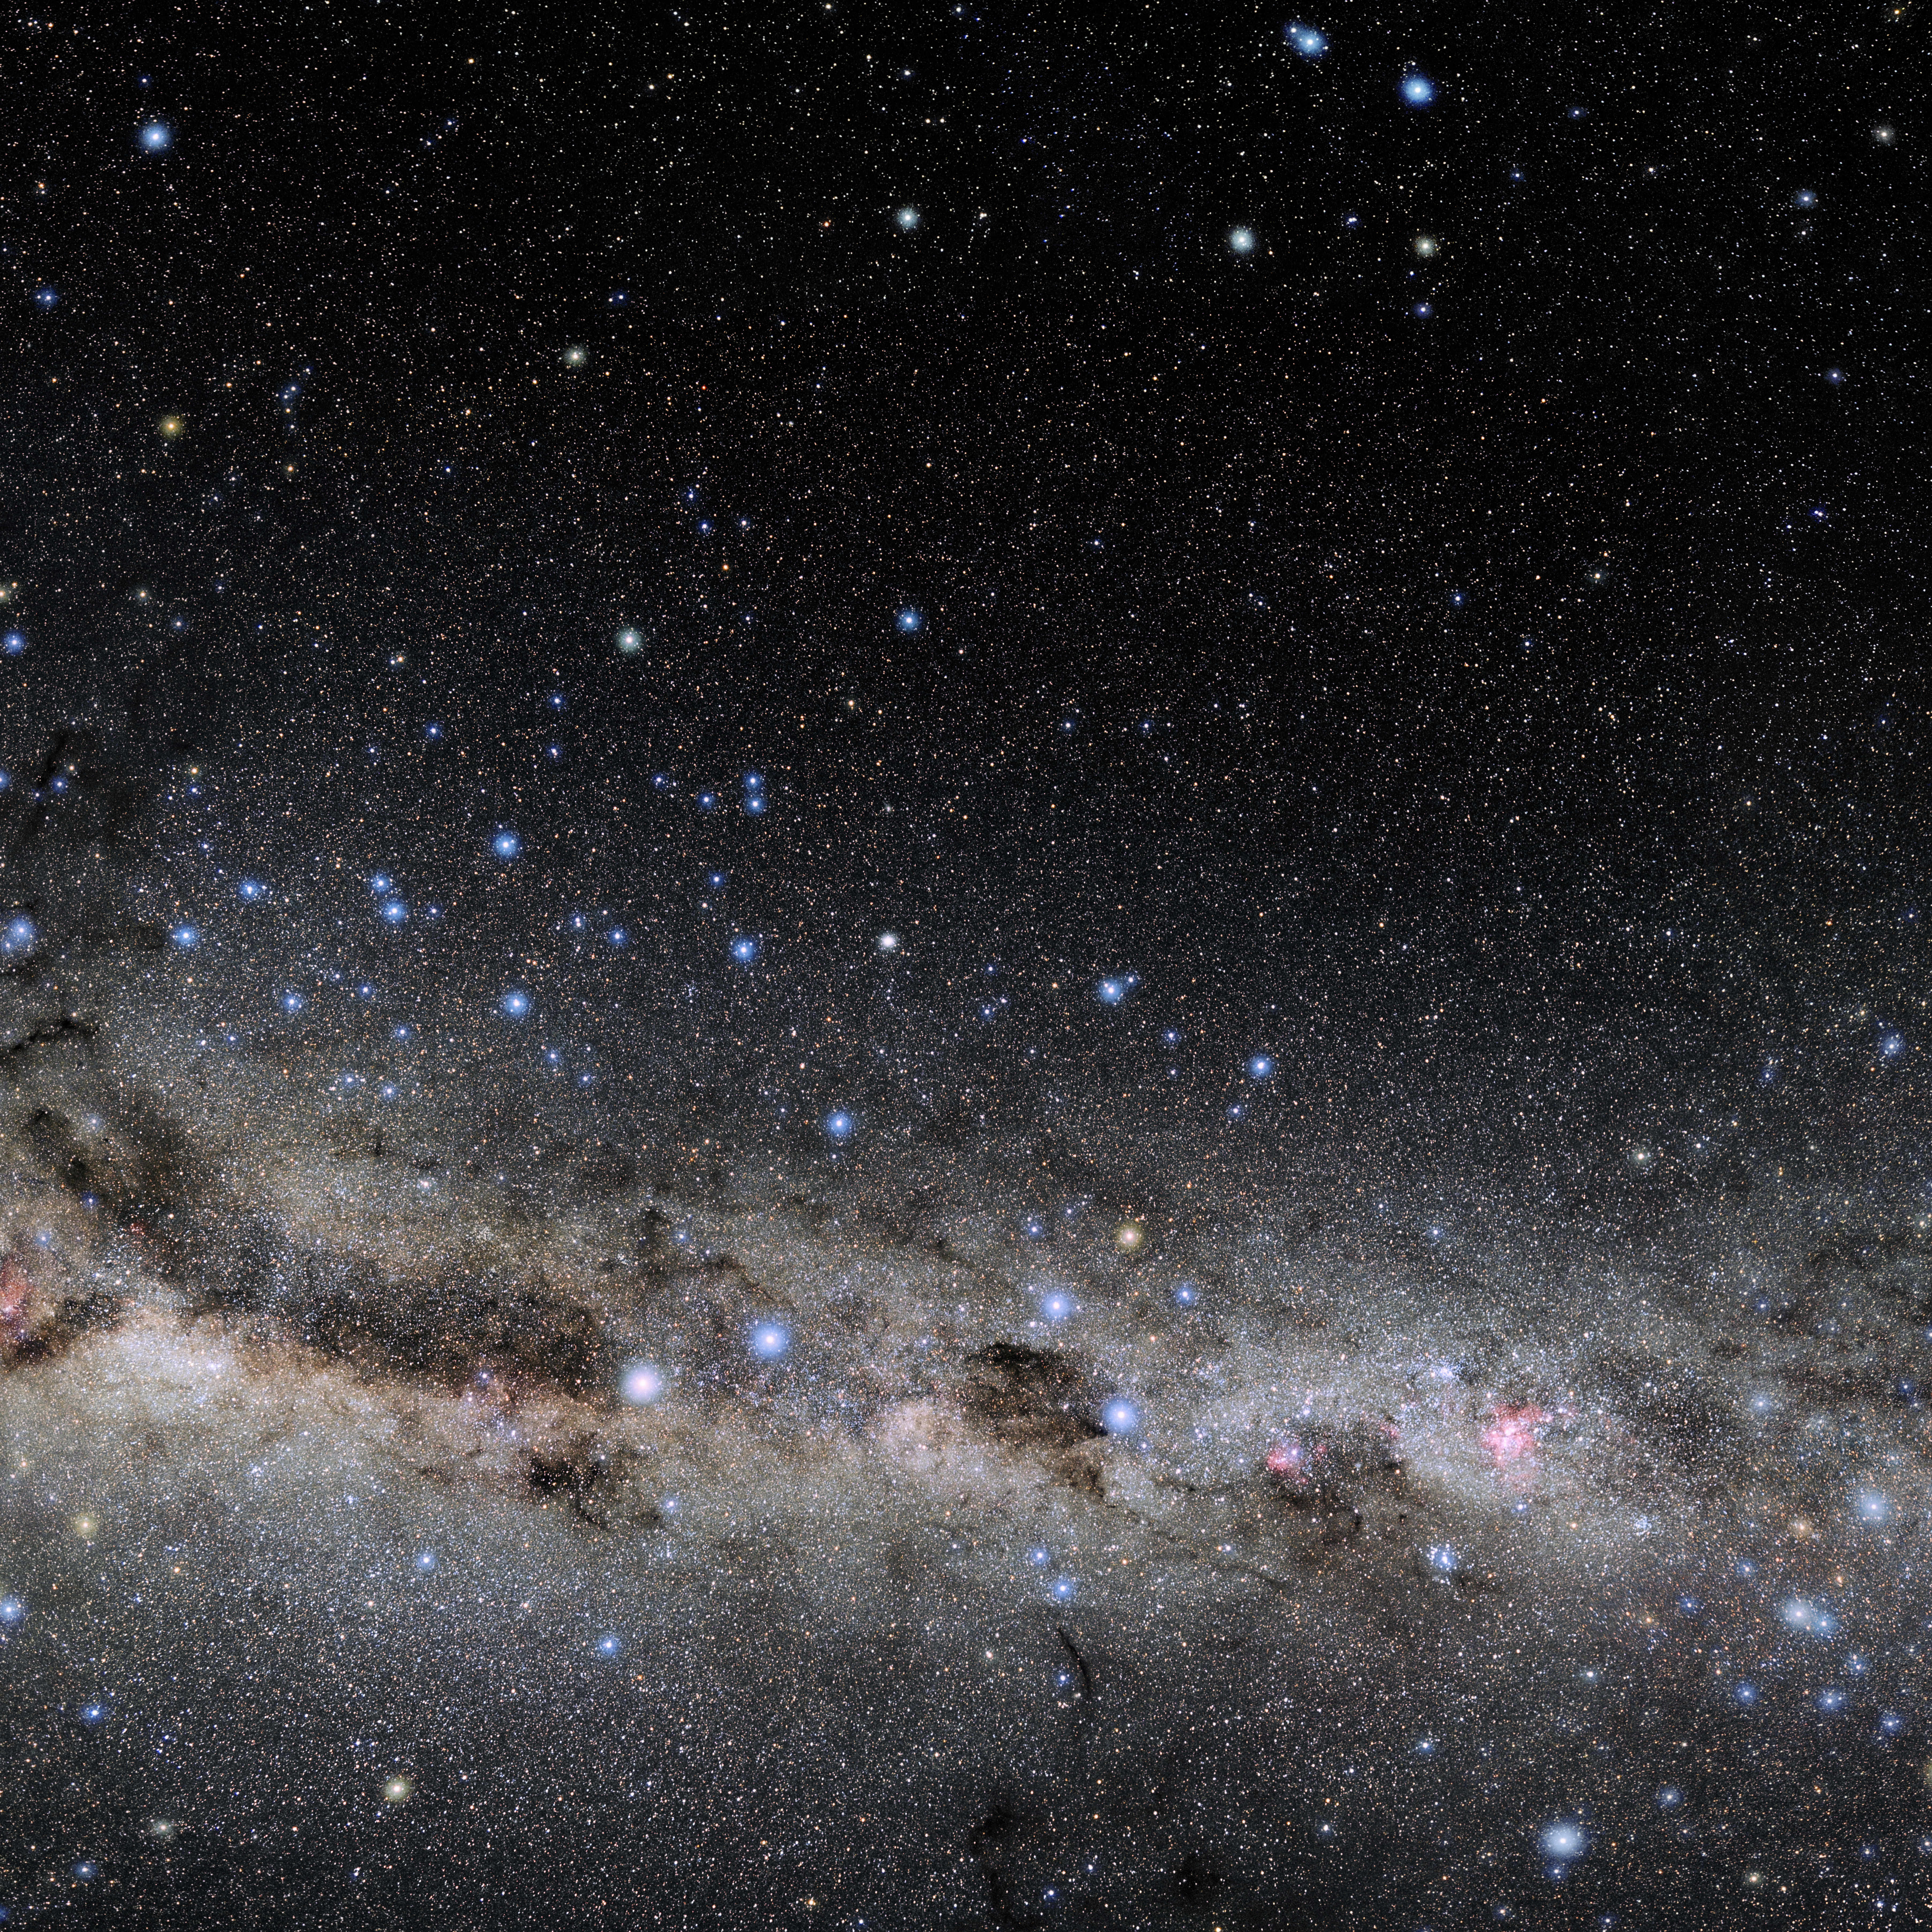

Centaurus

Photo of the constellation Centaurus produced by NOIRLab in collaboration with Eckhard Slawik, a German astrophotographer. Here is the annotated version.

Credit: E. Slawik/NOIRLab/NSF/AURA/M. Zamani